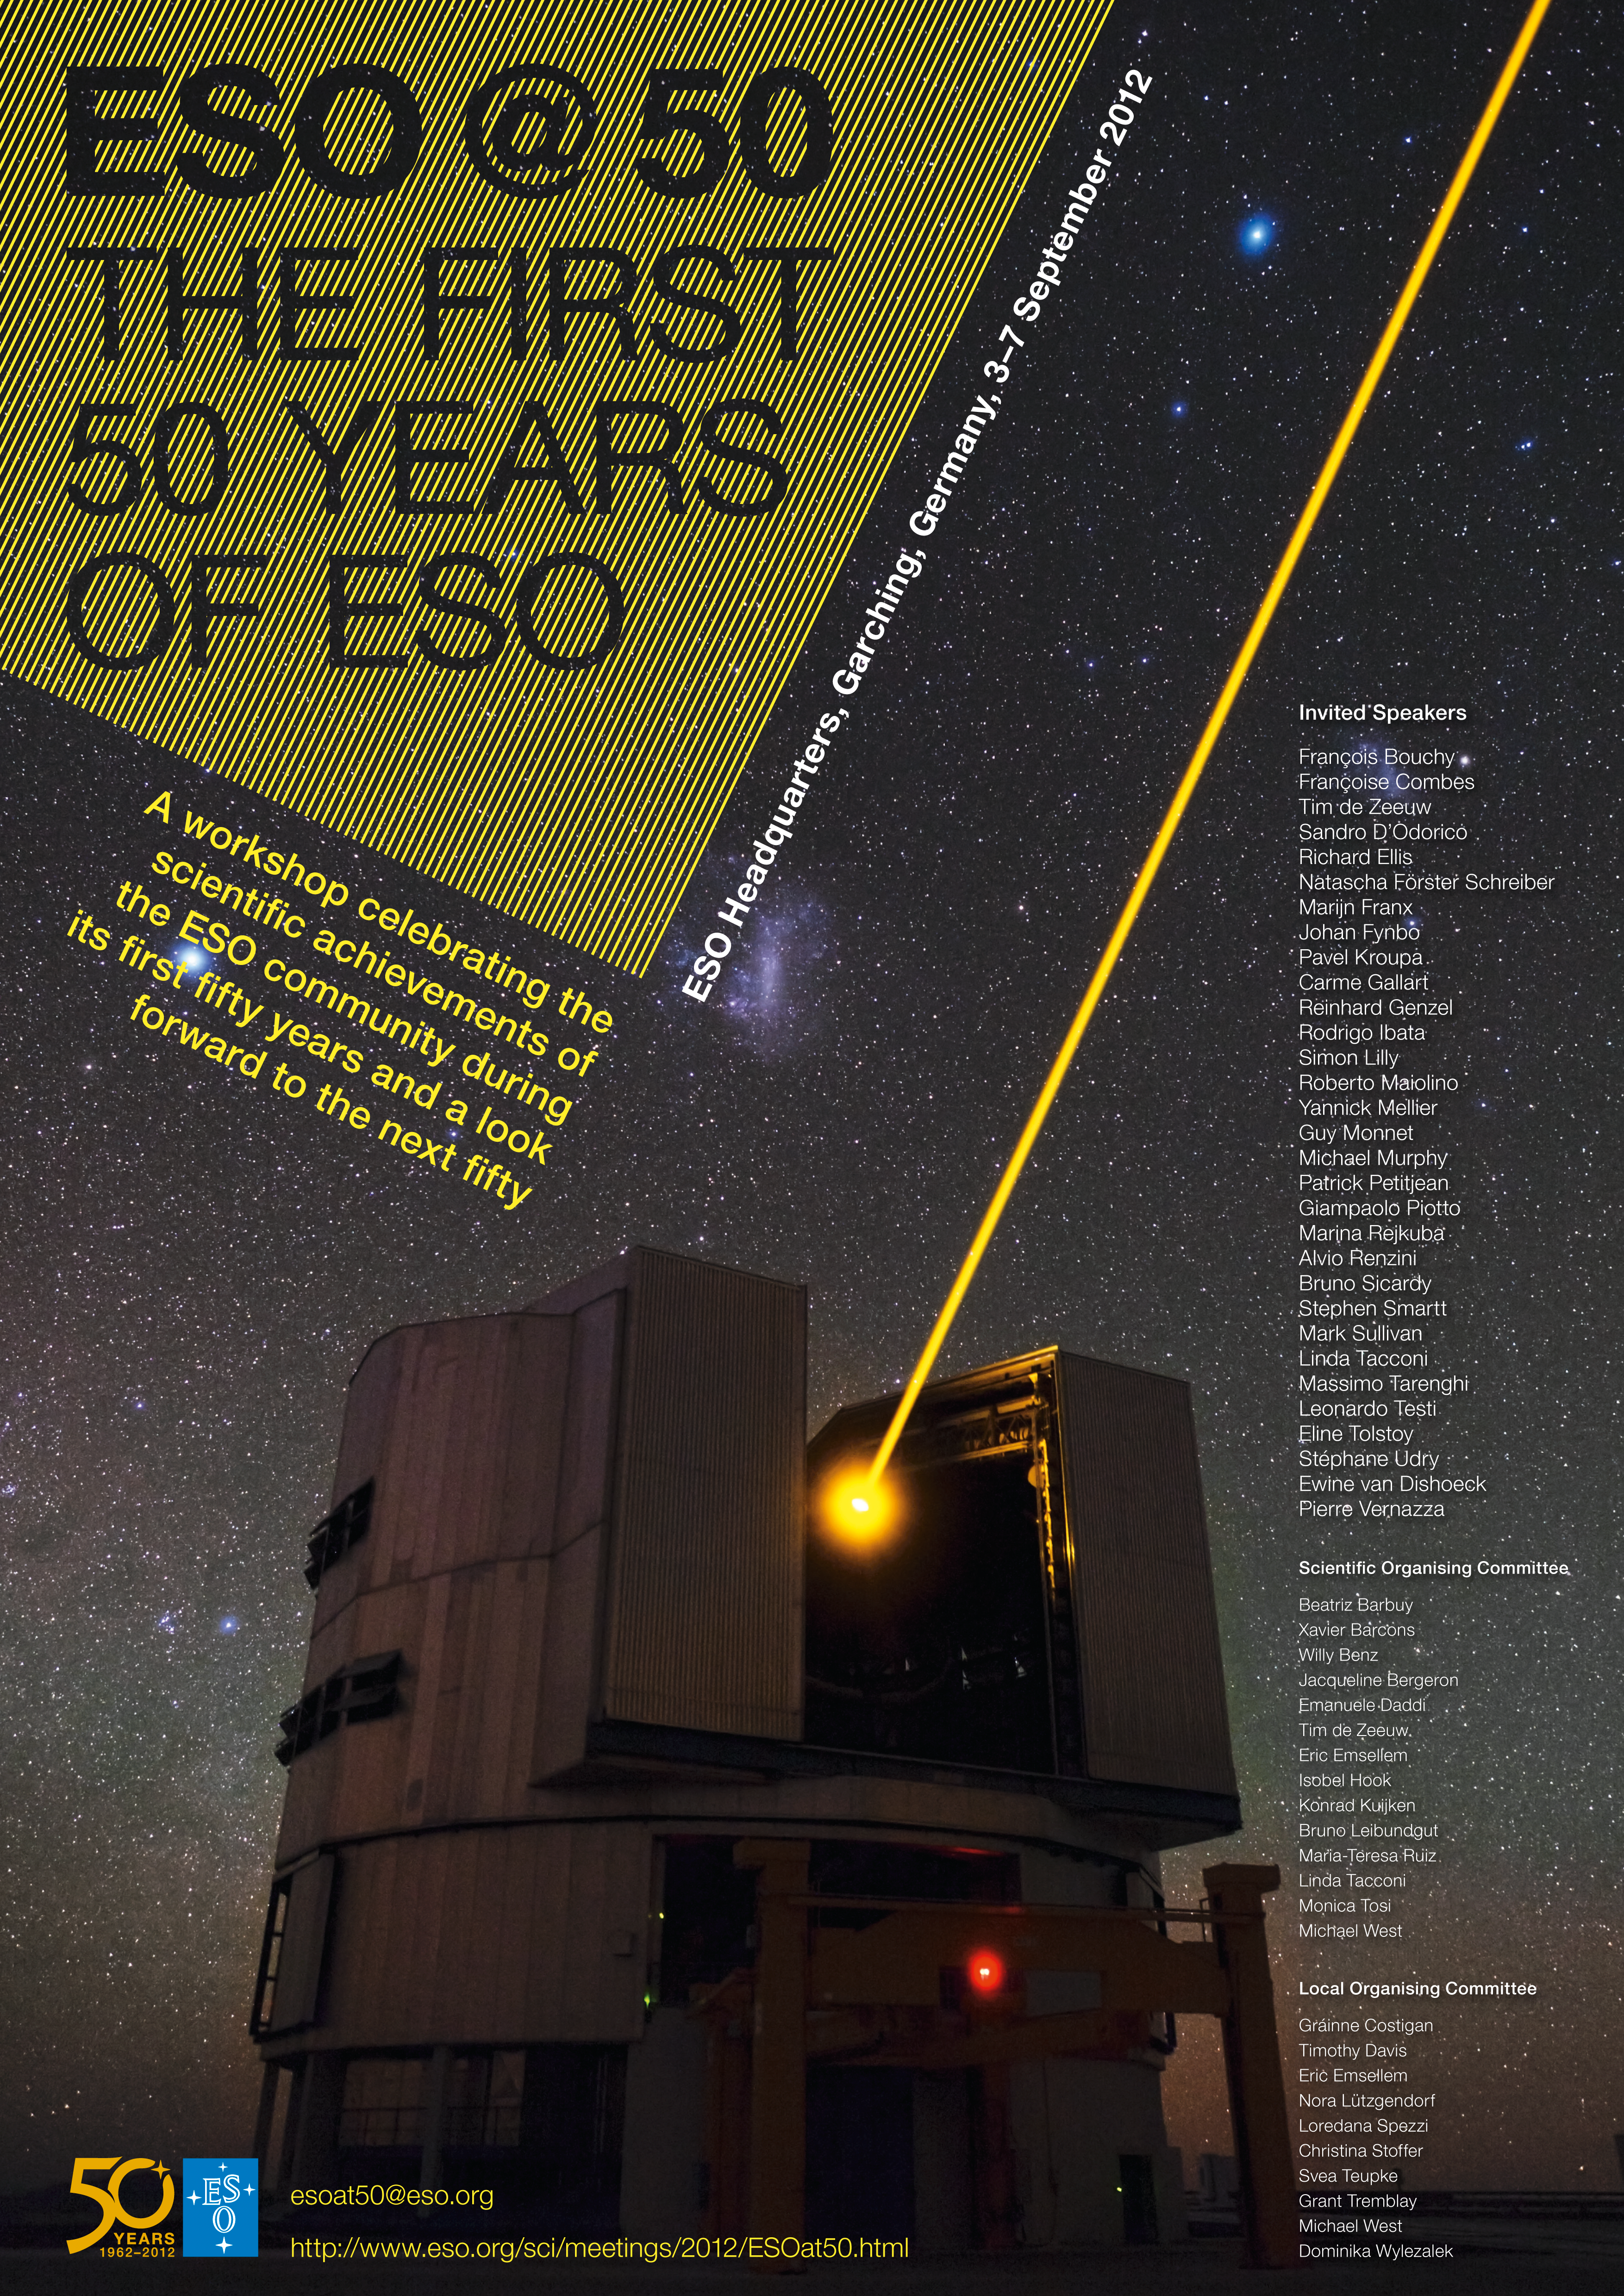

ESO@50 scientific workshop poster

The poster for the ESO@50 scientific workshop, organised in recognition of an important milestone in ESO’s history — its 50th anniversary.

More information is available here: http://www.eso.org/sci/meetings/2012/ESOat50.html

Credit: ESO